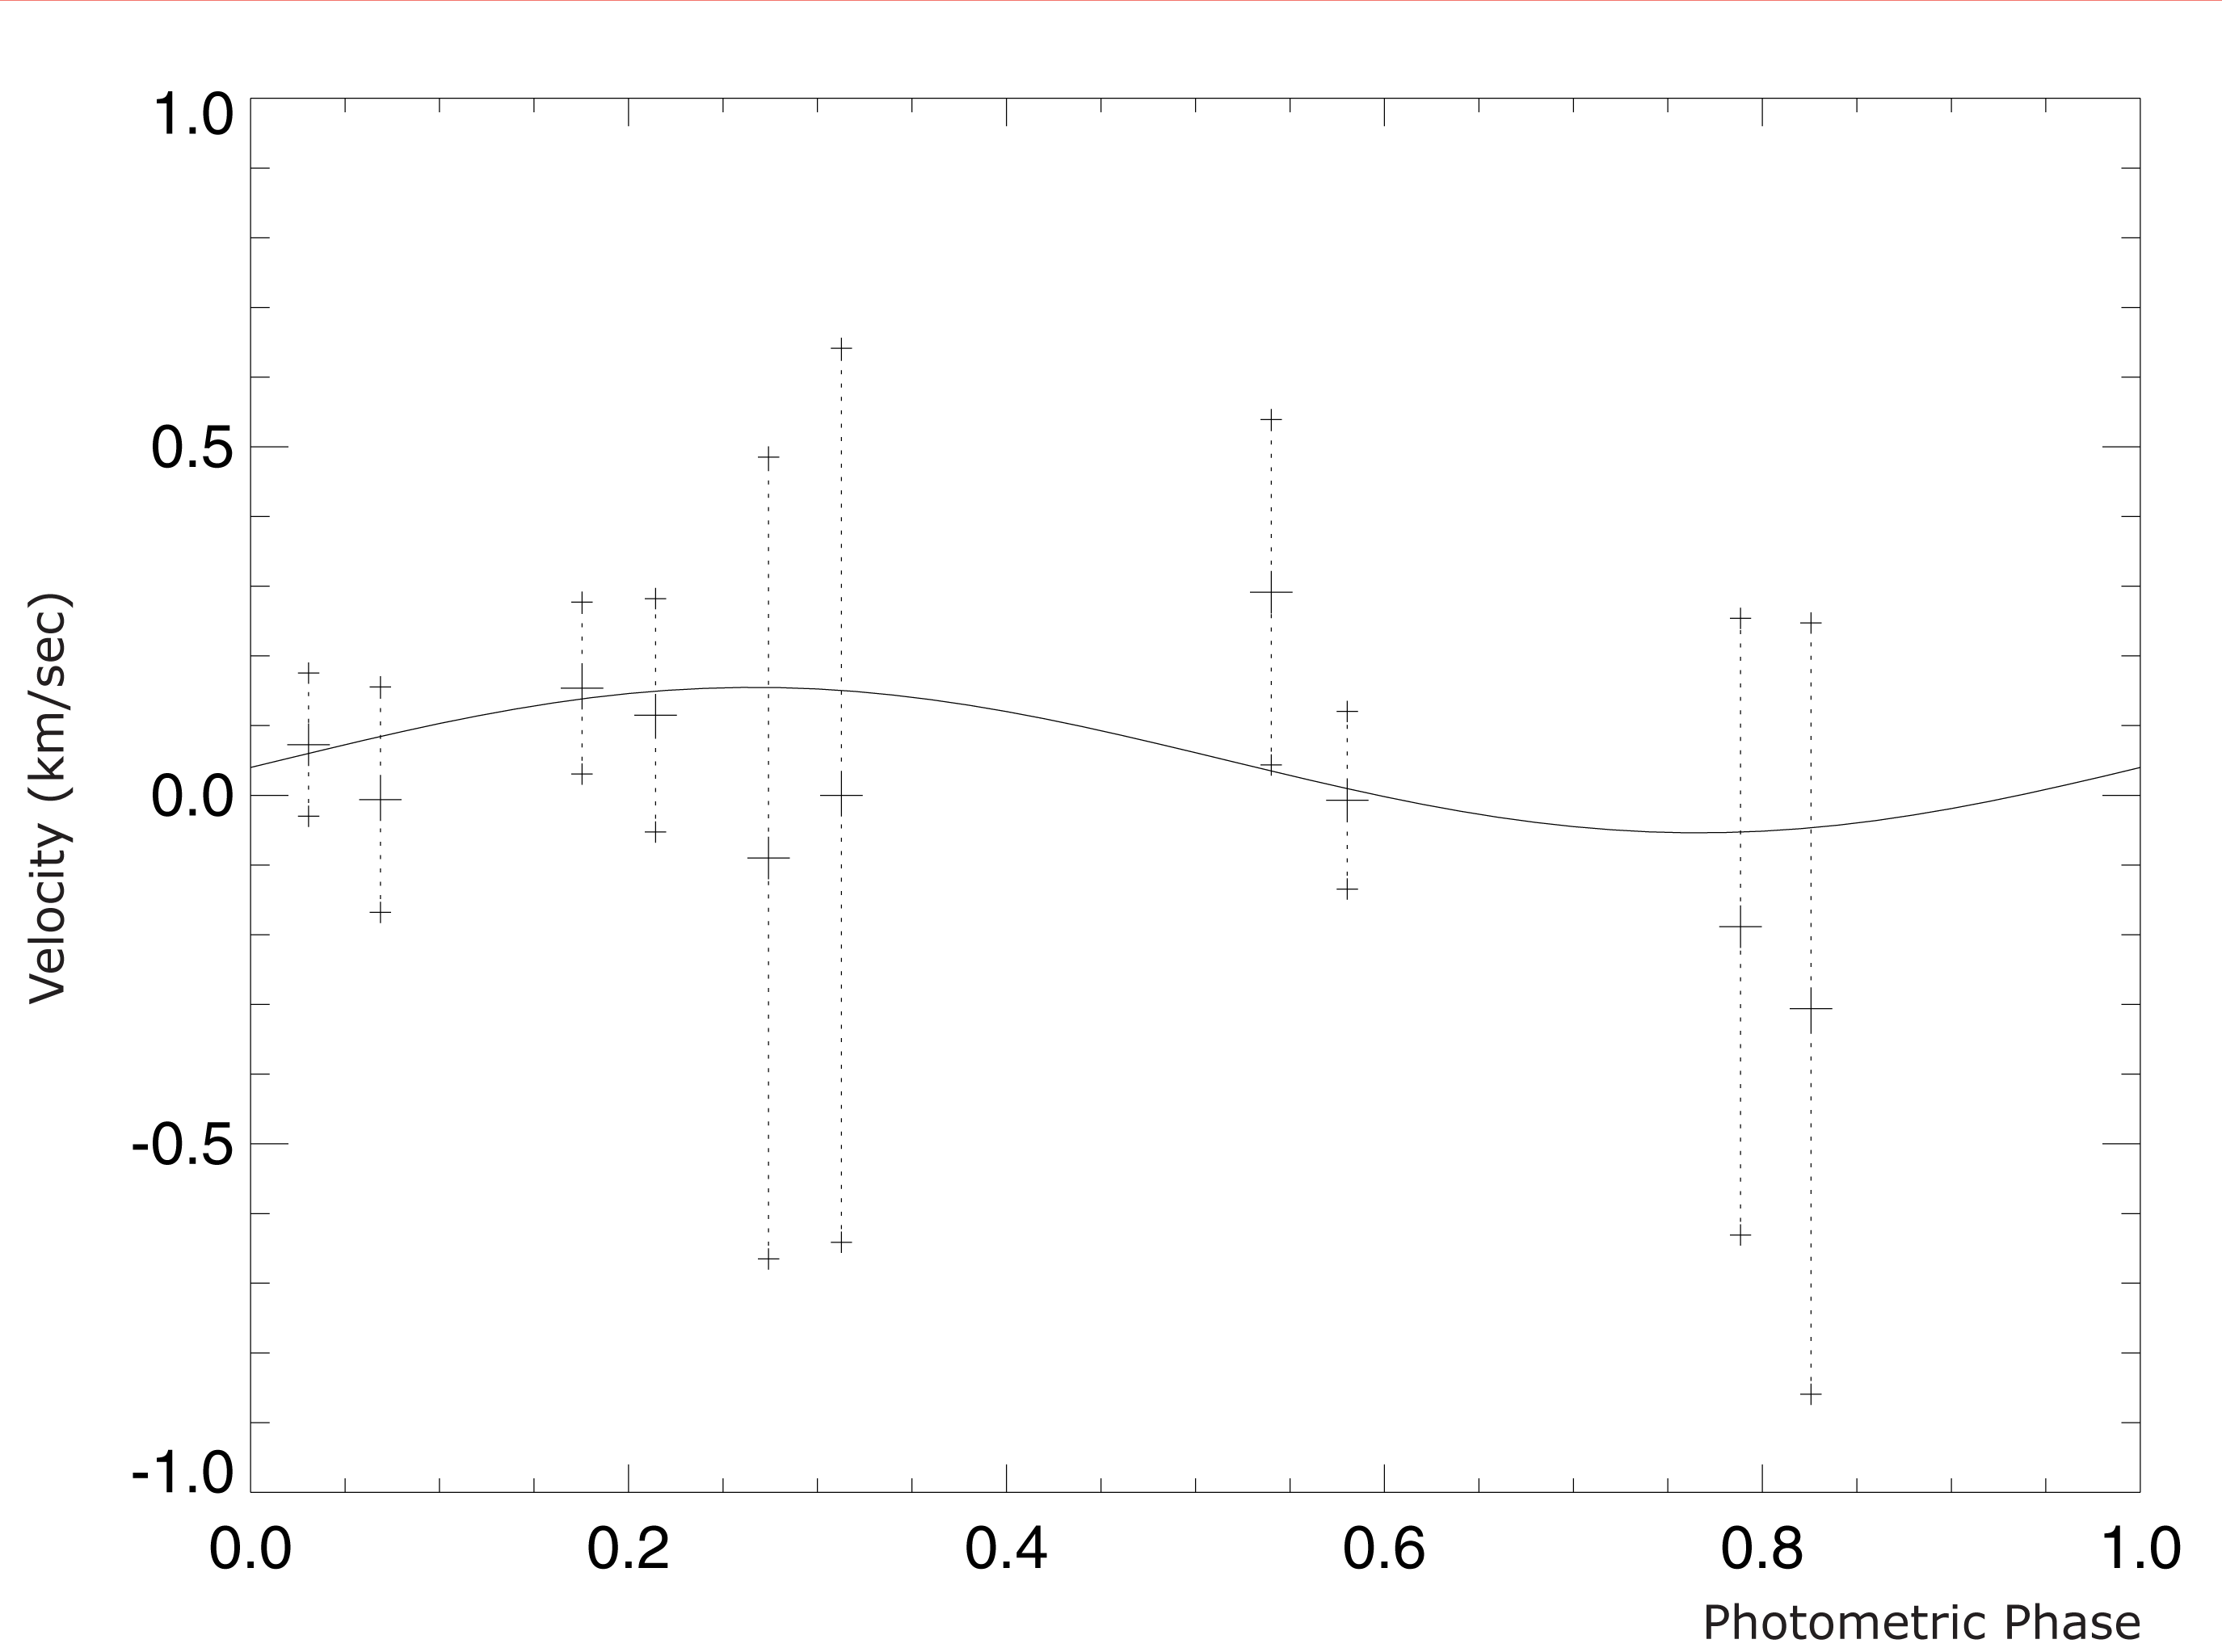

Observed velocity variation of OGLE-TR-3

This chart displays the velocity variation of the star OGLE-TR-3, as measured from ten VLT-UVES spectra (each with 1-hour exposure time) and plotted according to the "photometric phase". This means that the planetary transit occurs at phase 0 (left) and again at phase 1 (right). The observed variation is in agreement with the expected one. The fully drawn curve represents the best fit to the observations (velocity variation about 120 m/s) — the mass of the planet is derived from this.

Credit: ESO